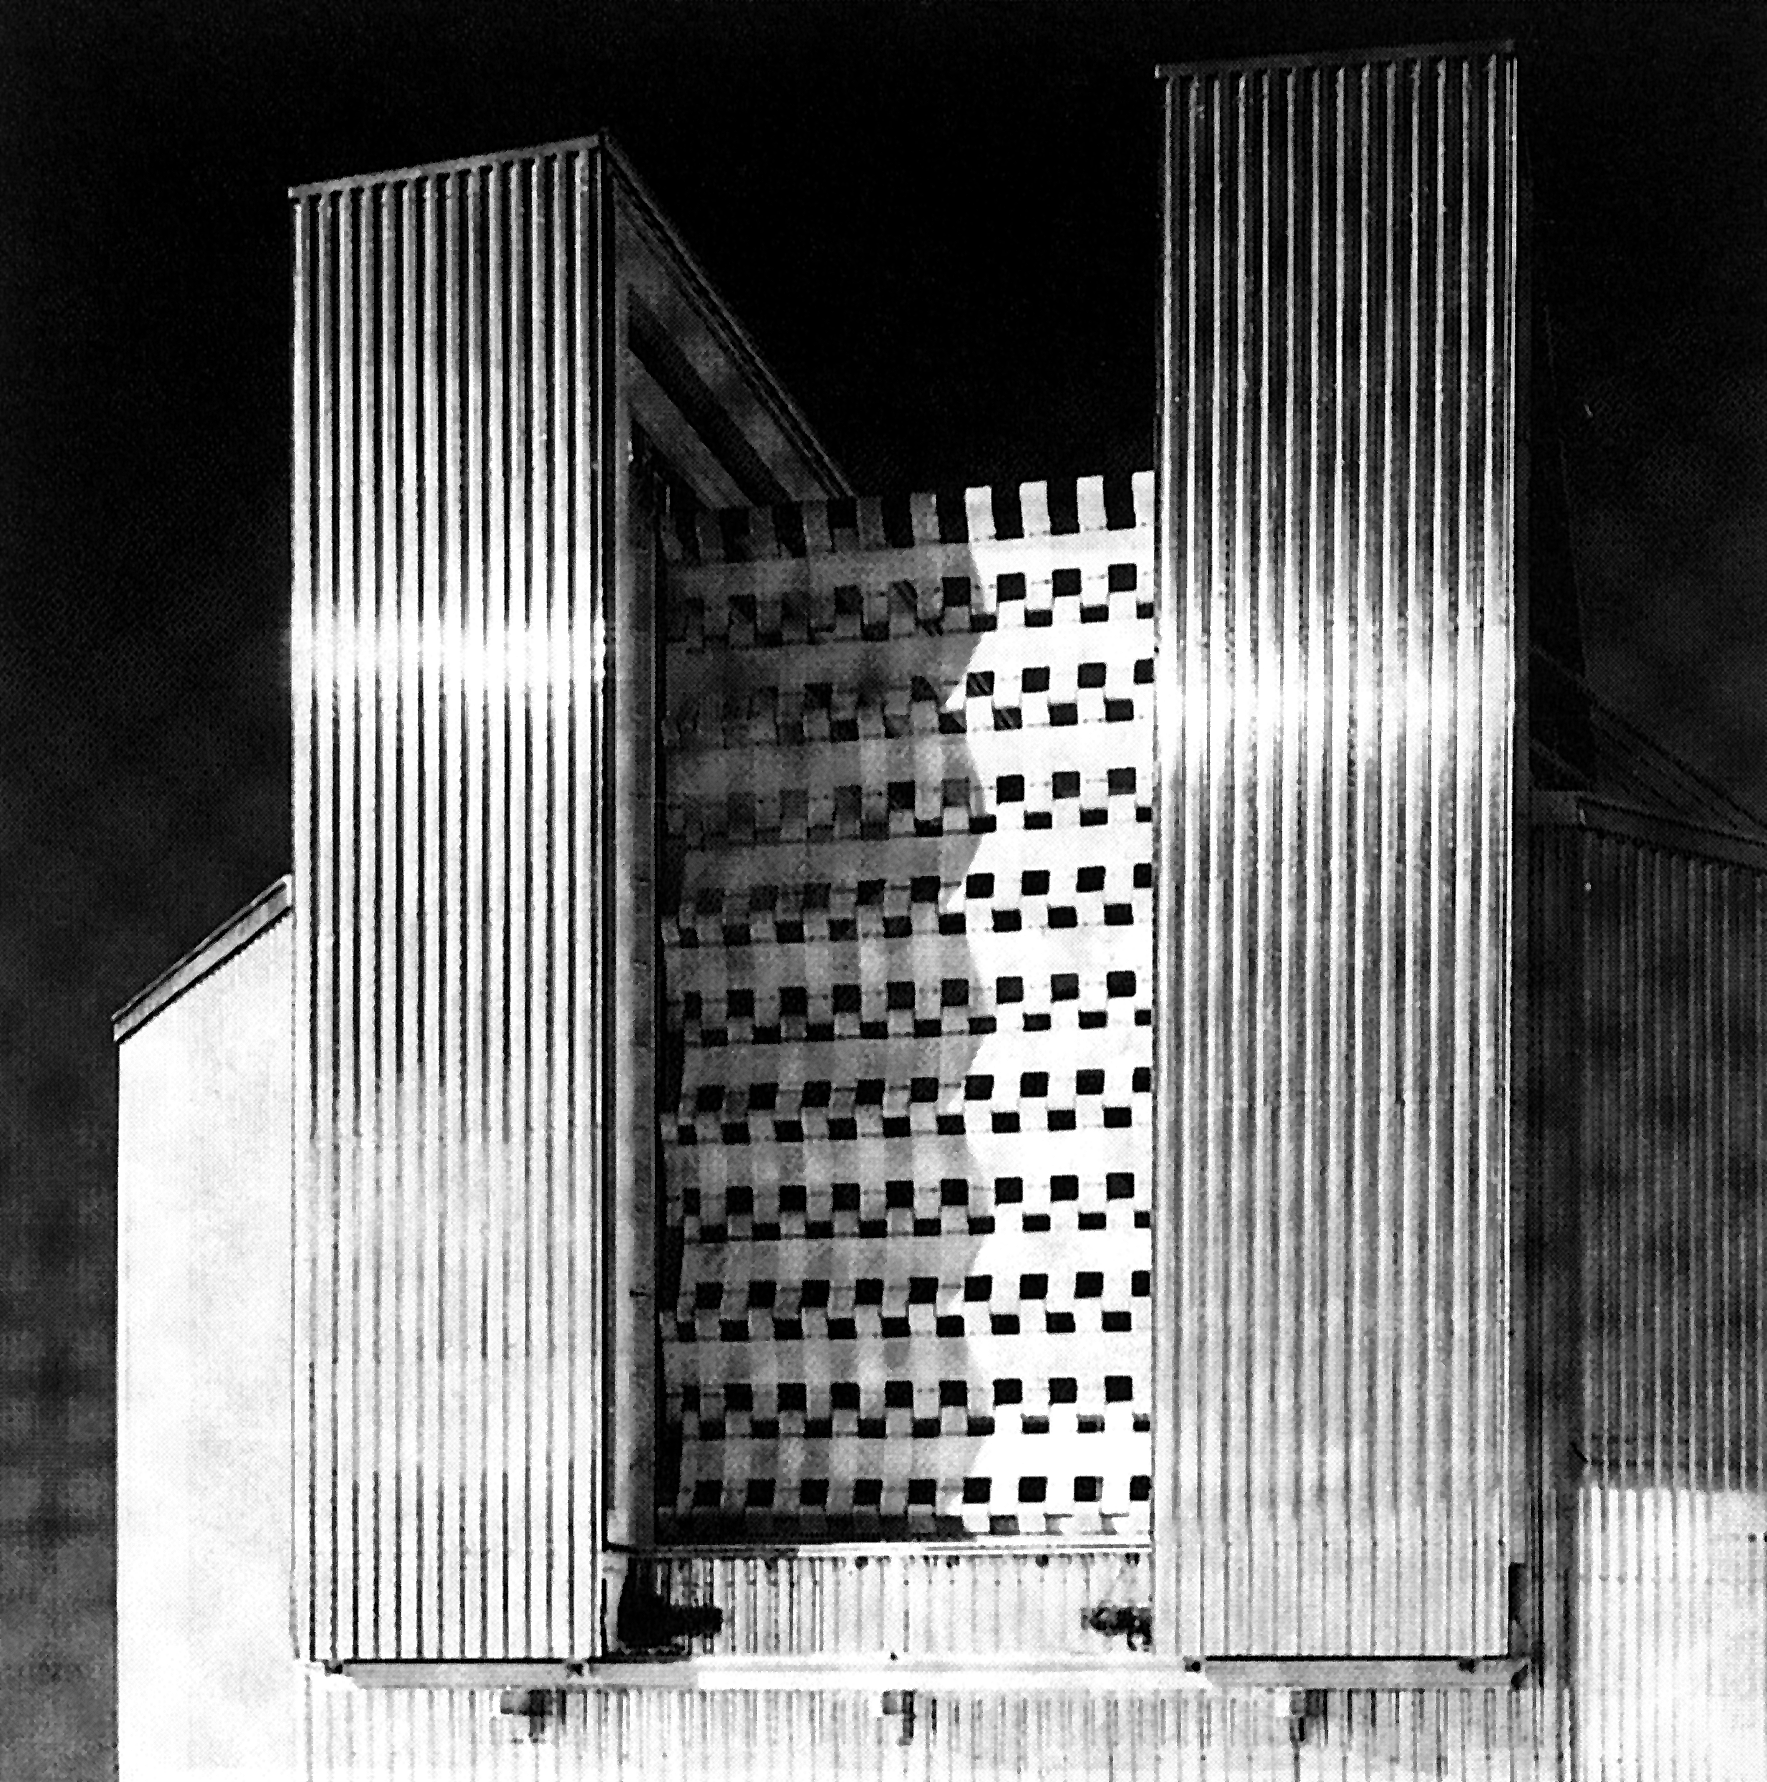

The NTT windscreen

During periods of high winds, the ESO New Technology Telescope is protected by a windscreen. It is elevated in front of the telescope to an appropriate height so that it does not impede the observations. In this way wind buffeting of the telescope structure is avoided and the NTT remains stable, even during wind speeds up to 70 km/h. (ESO Press Release eso9003: NTT image C05).

Credit: ESO